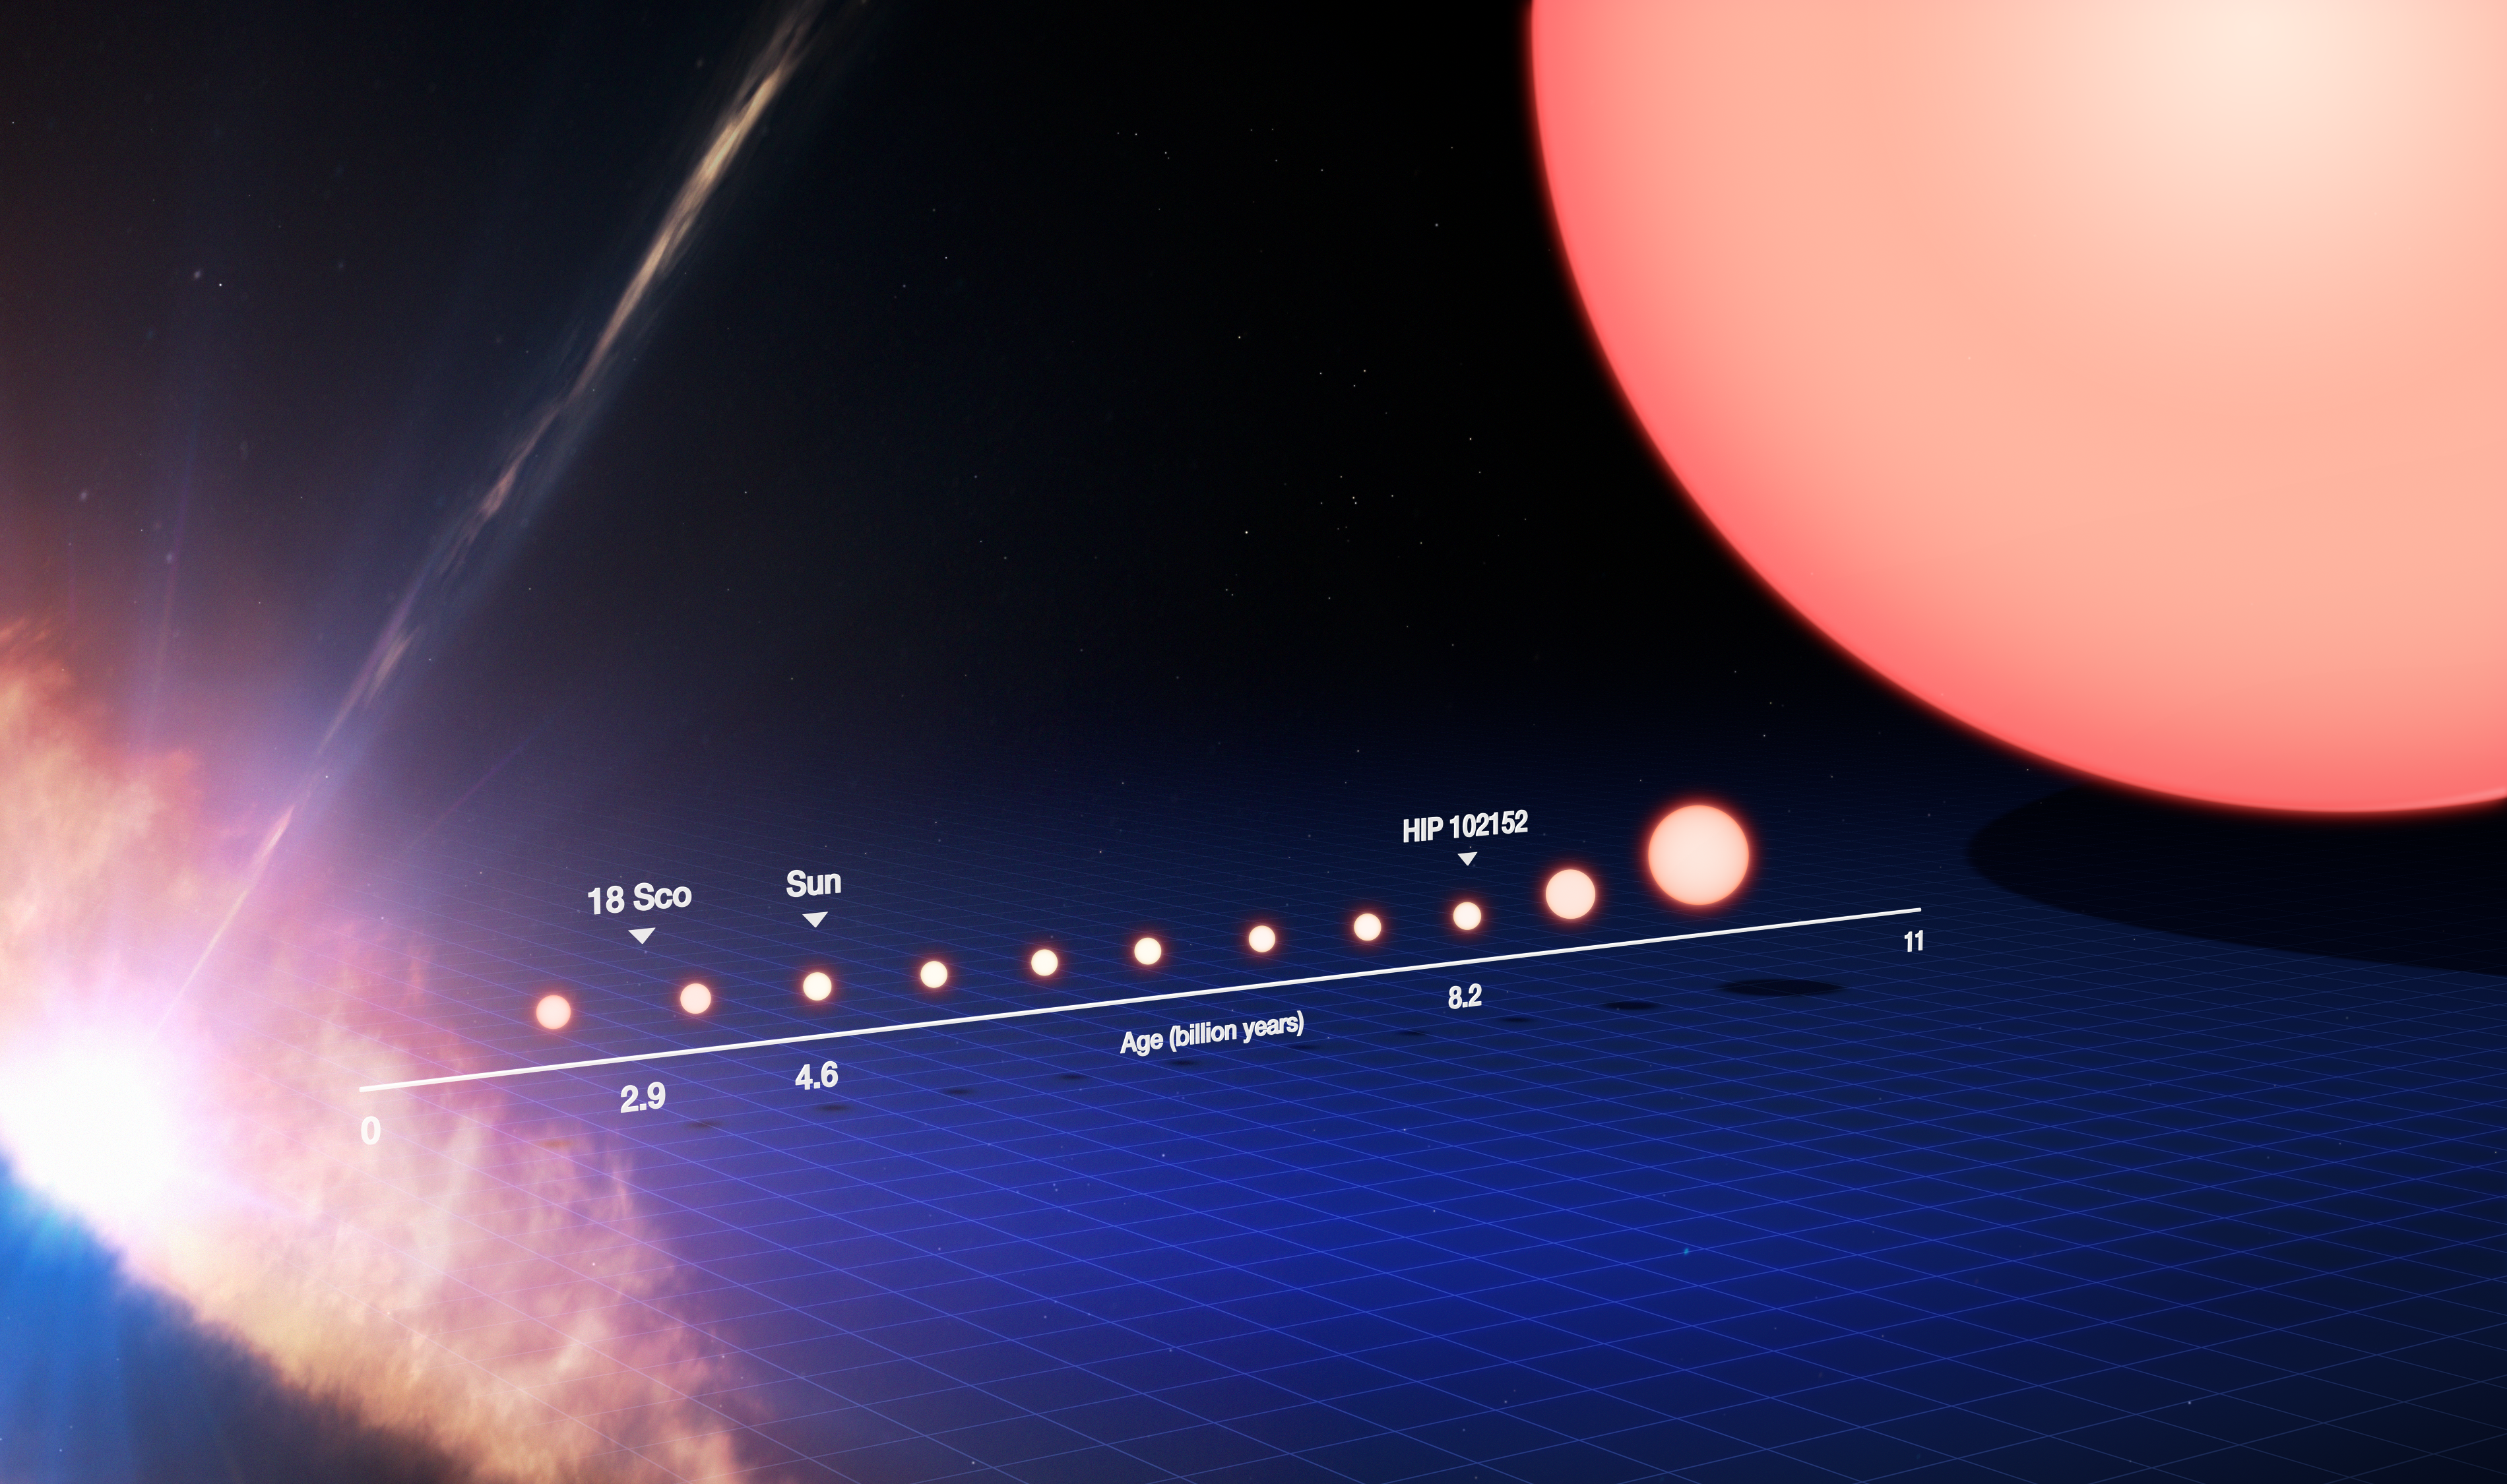

The life cycle of a Sun-like star (annotated)

This image tracks the life of a Sun-like star, from its birth on the left side of the frame to its evolution into a red giant star on the right. On the left the star is seen as a protostar, embedded within a dusty disc of material as it forms. It later becomes a star like our Sun. After spending the majority of its life in this stage, the star's core begins to gradually heat up, the star expands and becomes redder until it transforms into a red giant.

Following this stage, the star will push its outer layers into the surrounding space to form an object known as a planetary nebula, while the core of the star itself will cool into a small, dense remnant called a white dwarf star.

Marked on the lower timeline are where our Sun and solar twins 18 Sco and HIP 102152 are in this life cycle. The Sun is 4.6 billion years old and 18 Sco is 2.9 billion years old, while the oldest solar twin is some 8.2 billion years old — the oldest solar twin ever identified. By studying HIP 102152, we can get a glimpse of what the future holds for our Sun.

This image is illustrative; the ages, sizes, and colours are approximate (not to scale). The protostar stage, on the far left of this image, can be some 2000 times larger than our Sun. The red giant stage, on the far right of this image, can be some 100 times larger than the Sun.

Credit: ESO/M. Kornmesser